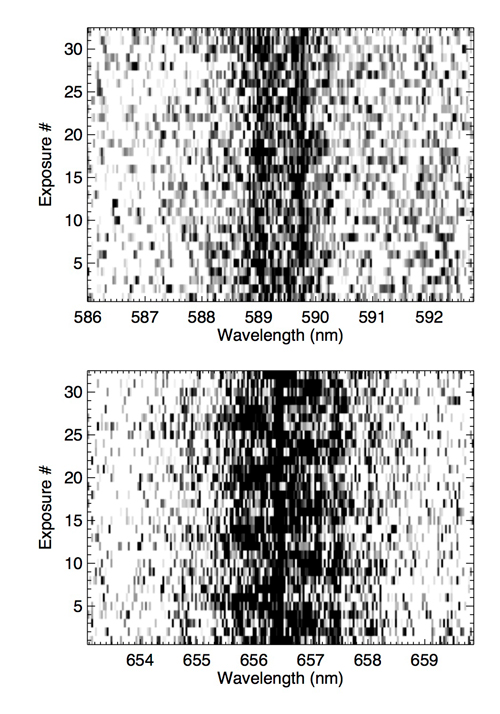

Gemini time-resolved spectroscopy of the Na I doublet and the H-alpha line over 90 minutes

Gemini time-resolved spectroscopy of the Na I doublet (top) and the H-alpha line (bottom) over 90 minutes. The Na I lines and the H-alpha line from the M dwarf are stationary, whereas the H-alpha line from the WD clearly shows a 20 minute periodicity.

Credit: International Gemini Observatory/NOIRLab/NSF/AURA